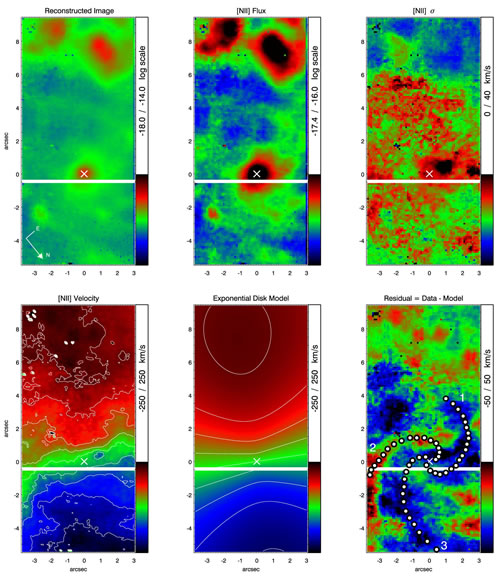

GMOS-IFU data results

GMOS-IFU data results: Reconstructed image by collapsing the 6300-6850 Å wavelength range (top left); [NII]λ6583 flux distribution (top middle); together with the kinematic maps derived from the [NII]λ6583 emission line, as well as the best-fitting exponential disk velocity field model and residuals. The spiral arms (from Prieto, Maciejewski & Reunanen ApJ 2005) are outlined on the residual map, with the numbers indicating the different arms. In the bottom panels, red color indicates redshift and blue color, blueshift. All panels share the same orientation.

Credit: International Gemini Observatory/NOIRLab/NSF/AURA